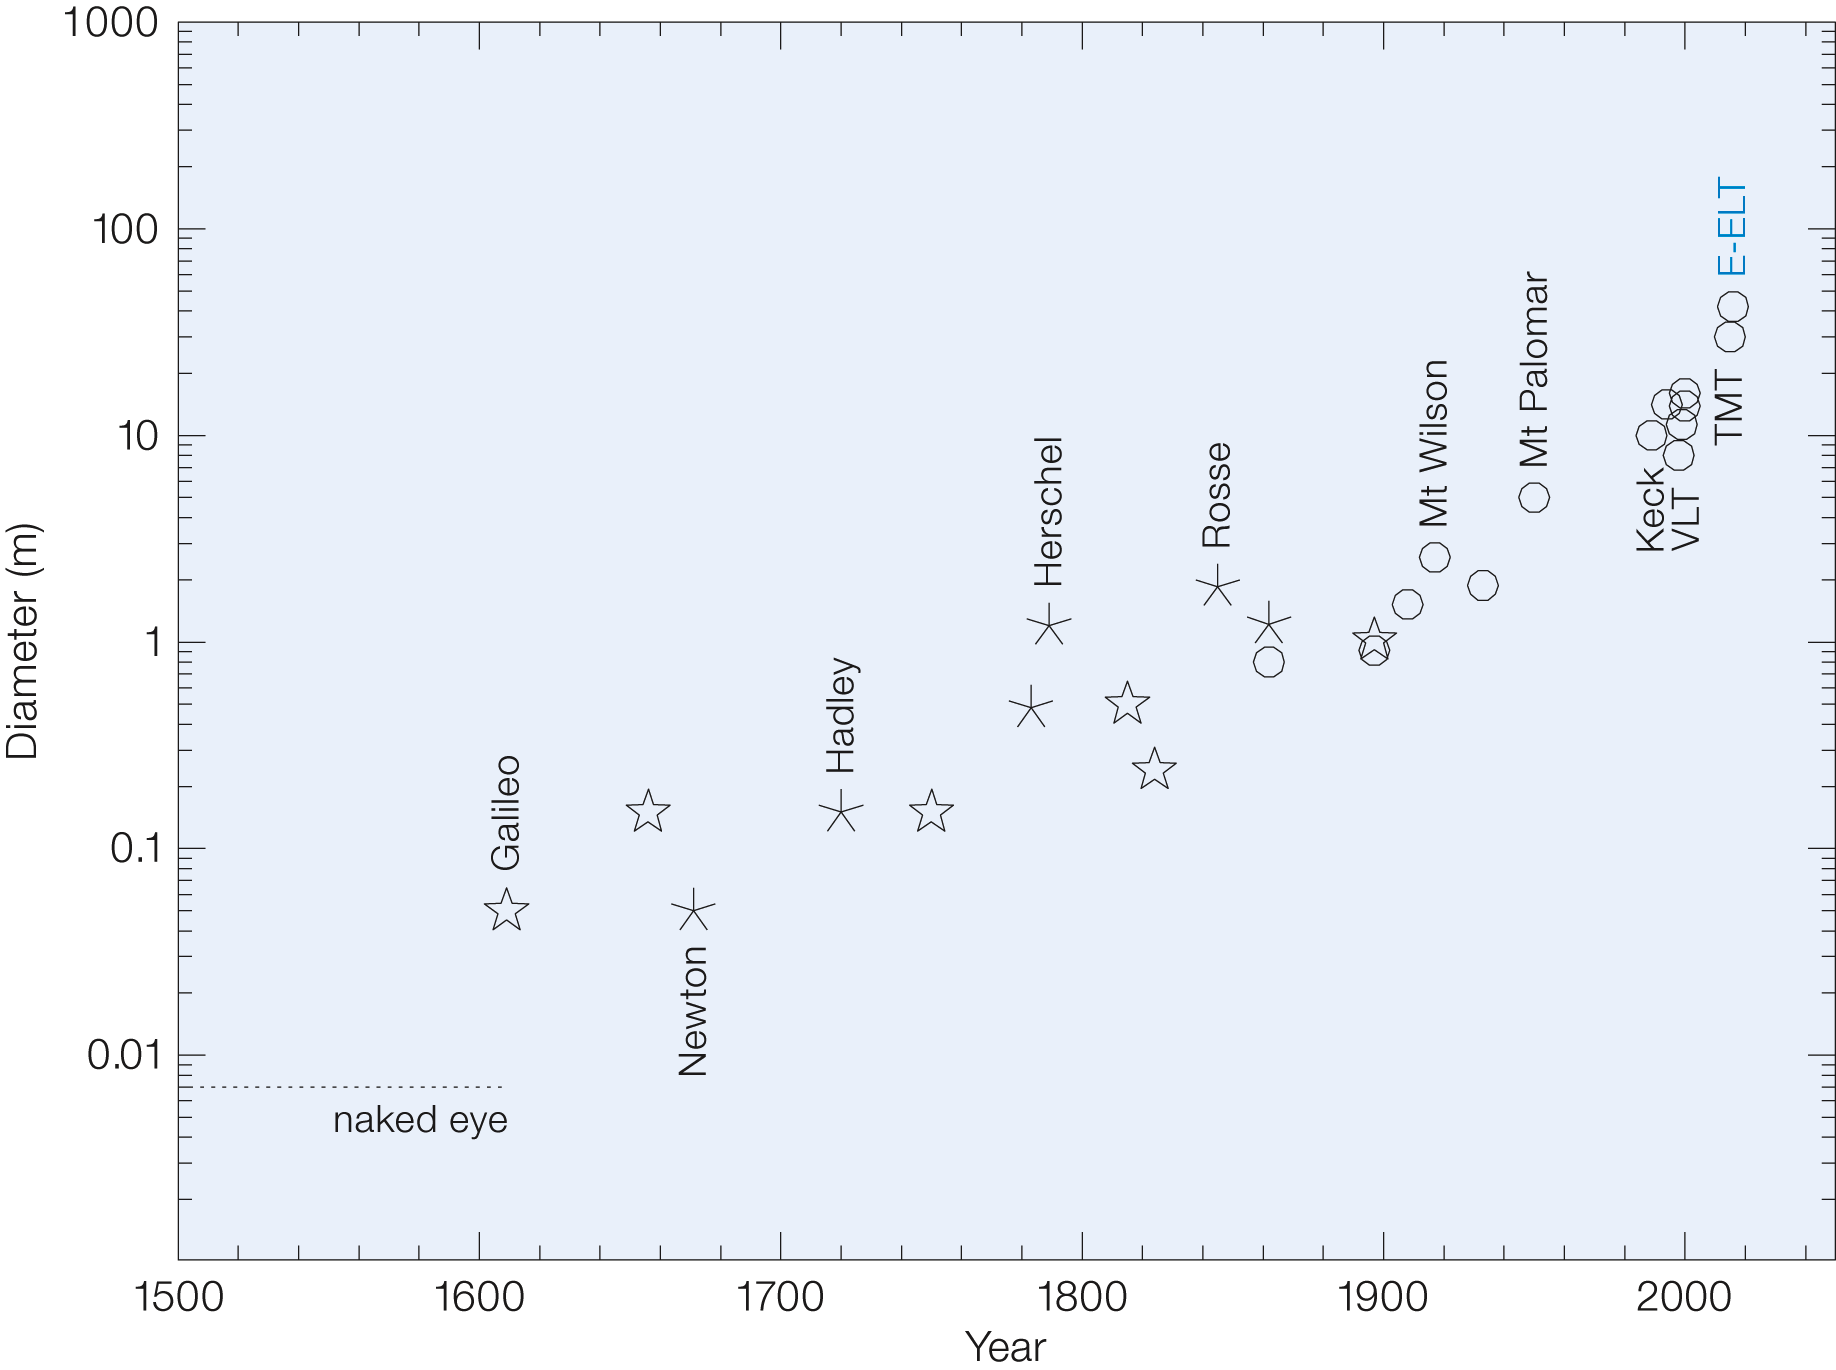

Brief history of the telescope

Brief history of the telescope. The star symbols mark refracting telescopes, asterisks stand for speculum reflectors, circles for glass reflectors.

Credit: ESO/R. Gilmozzi